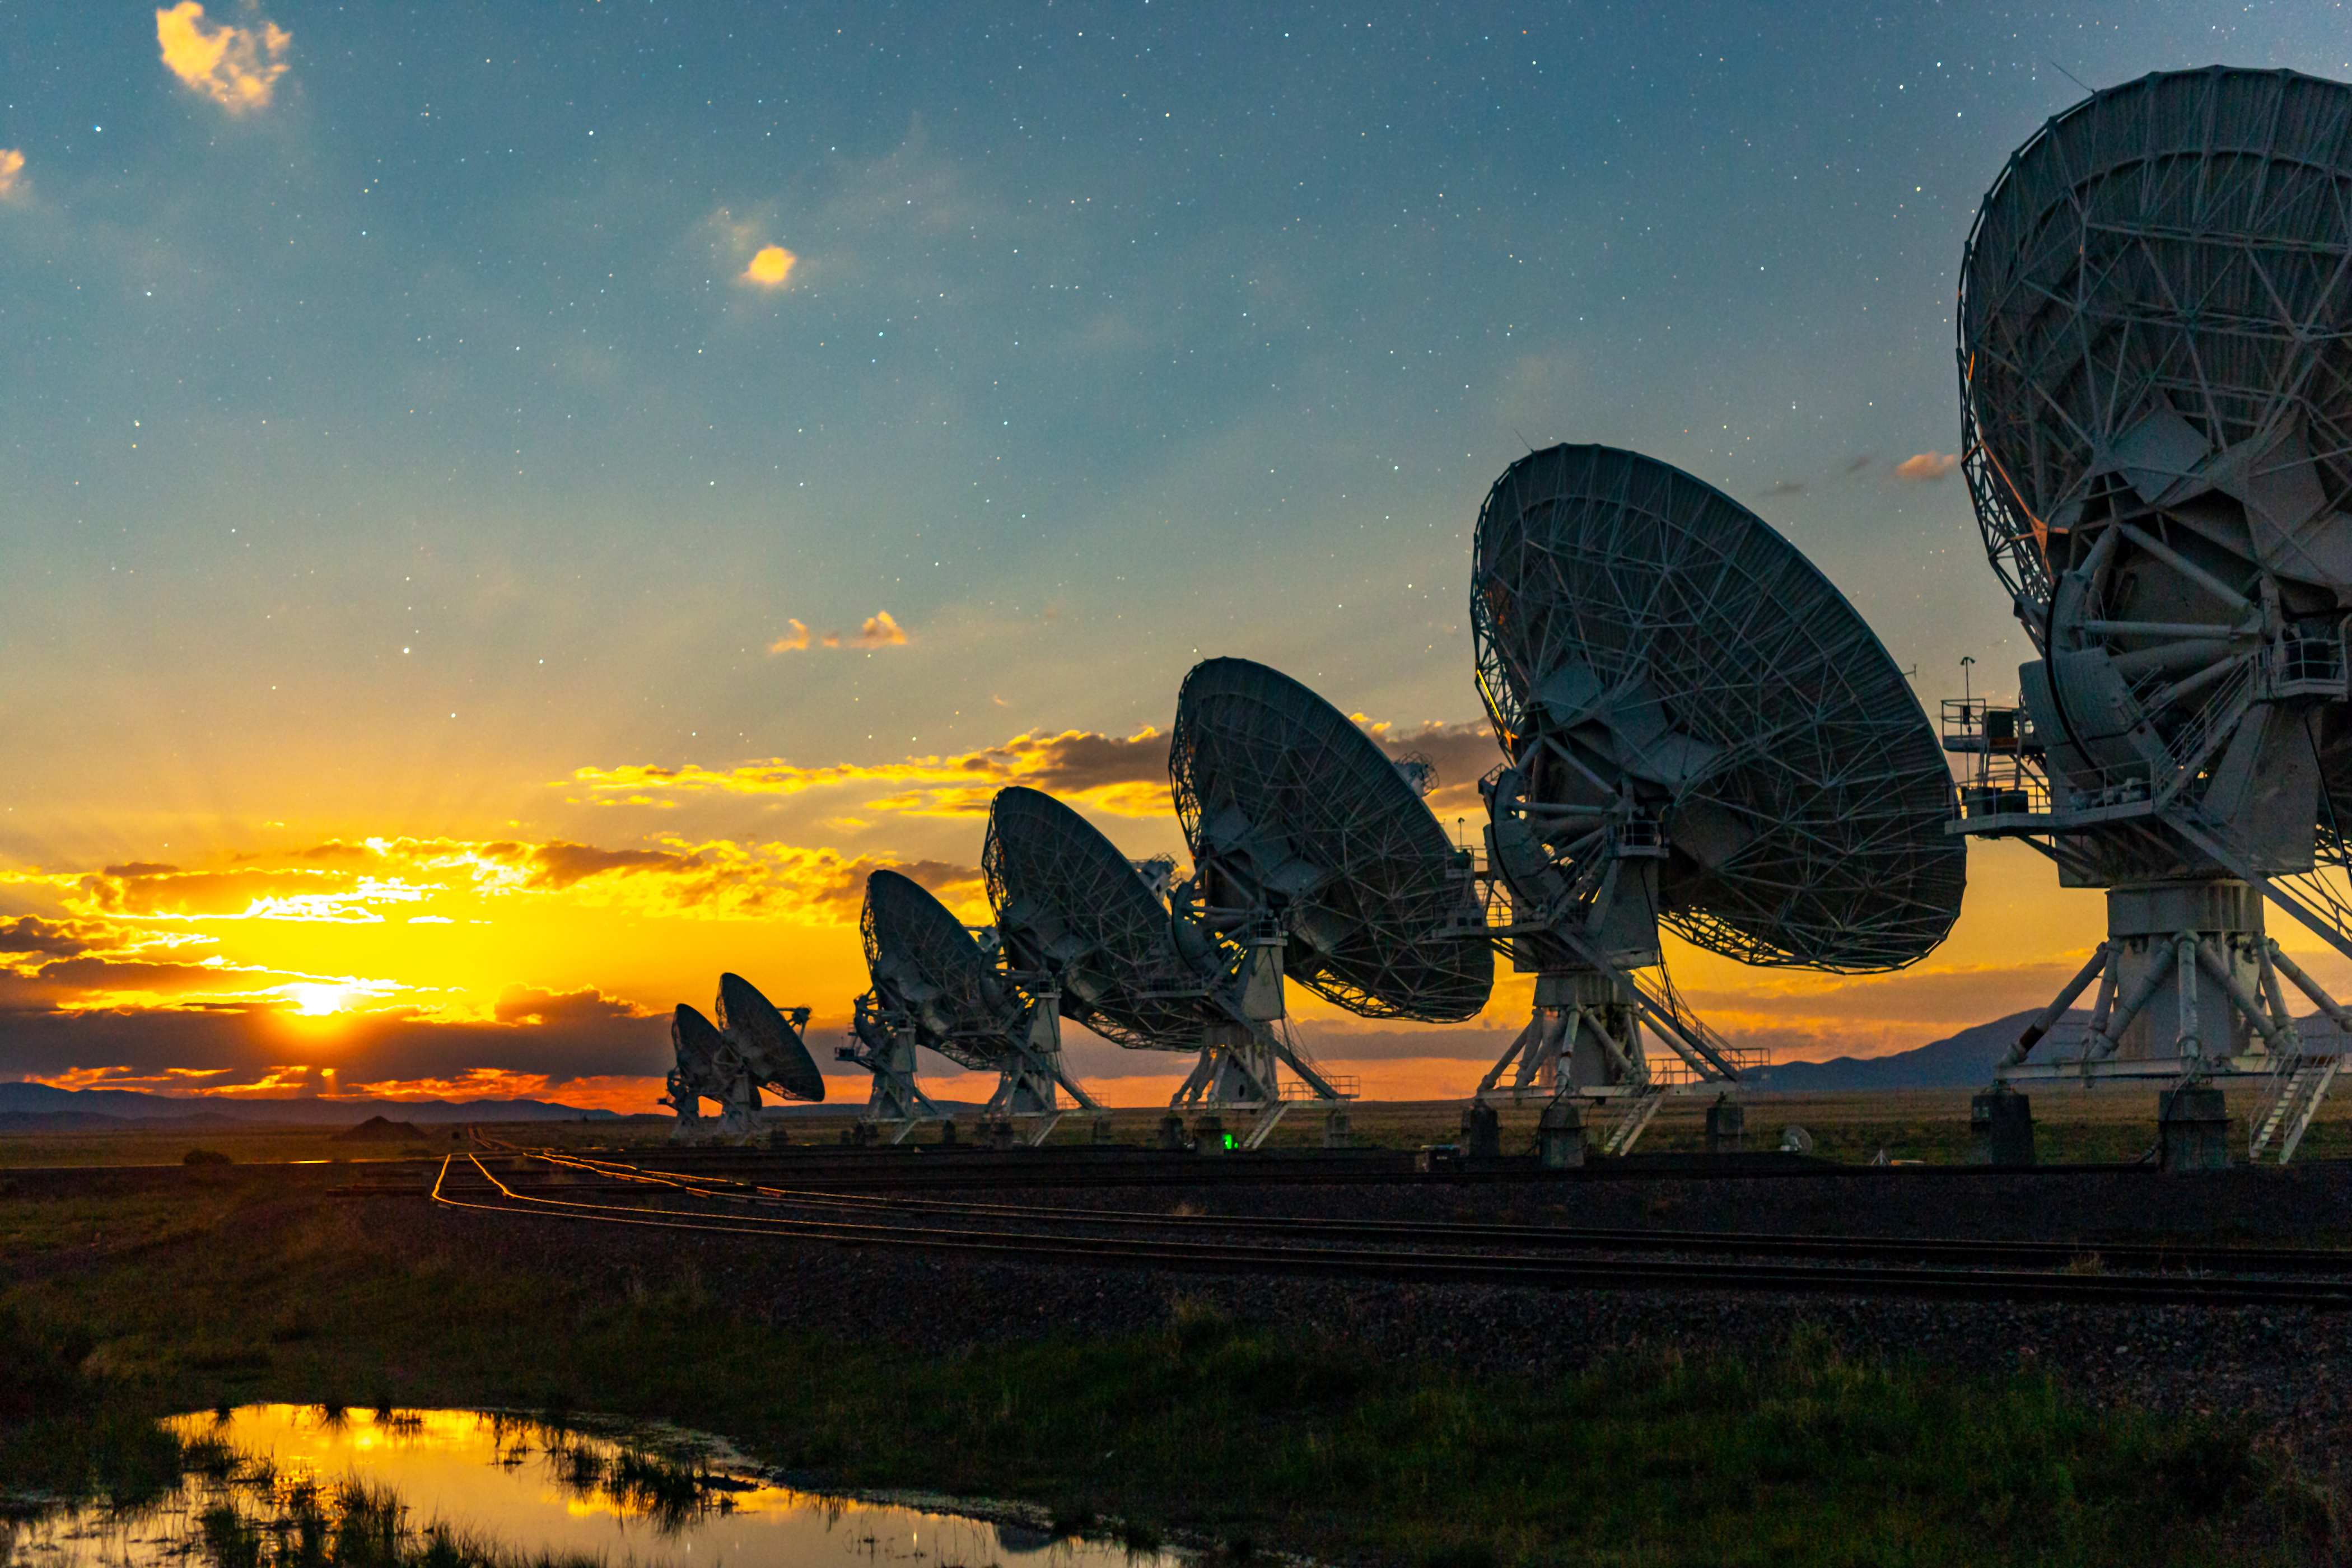

VLA Moonrise

Photo taken by Bettymaya Foott as part of an astrophotography project with the National Radio Astronomy Observatory and the Very Large Array (VLA).

Credit: Bettymaya Foott, NRAO/AUI/NSF